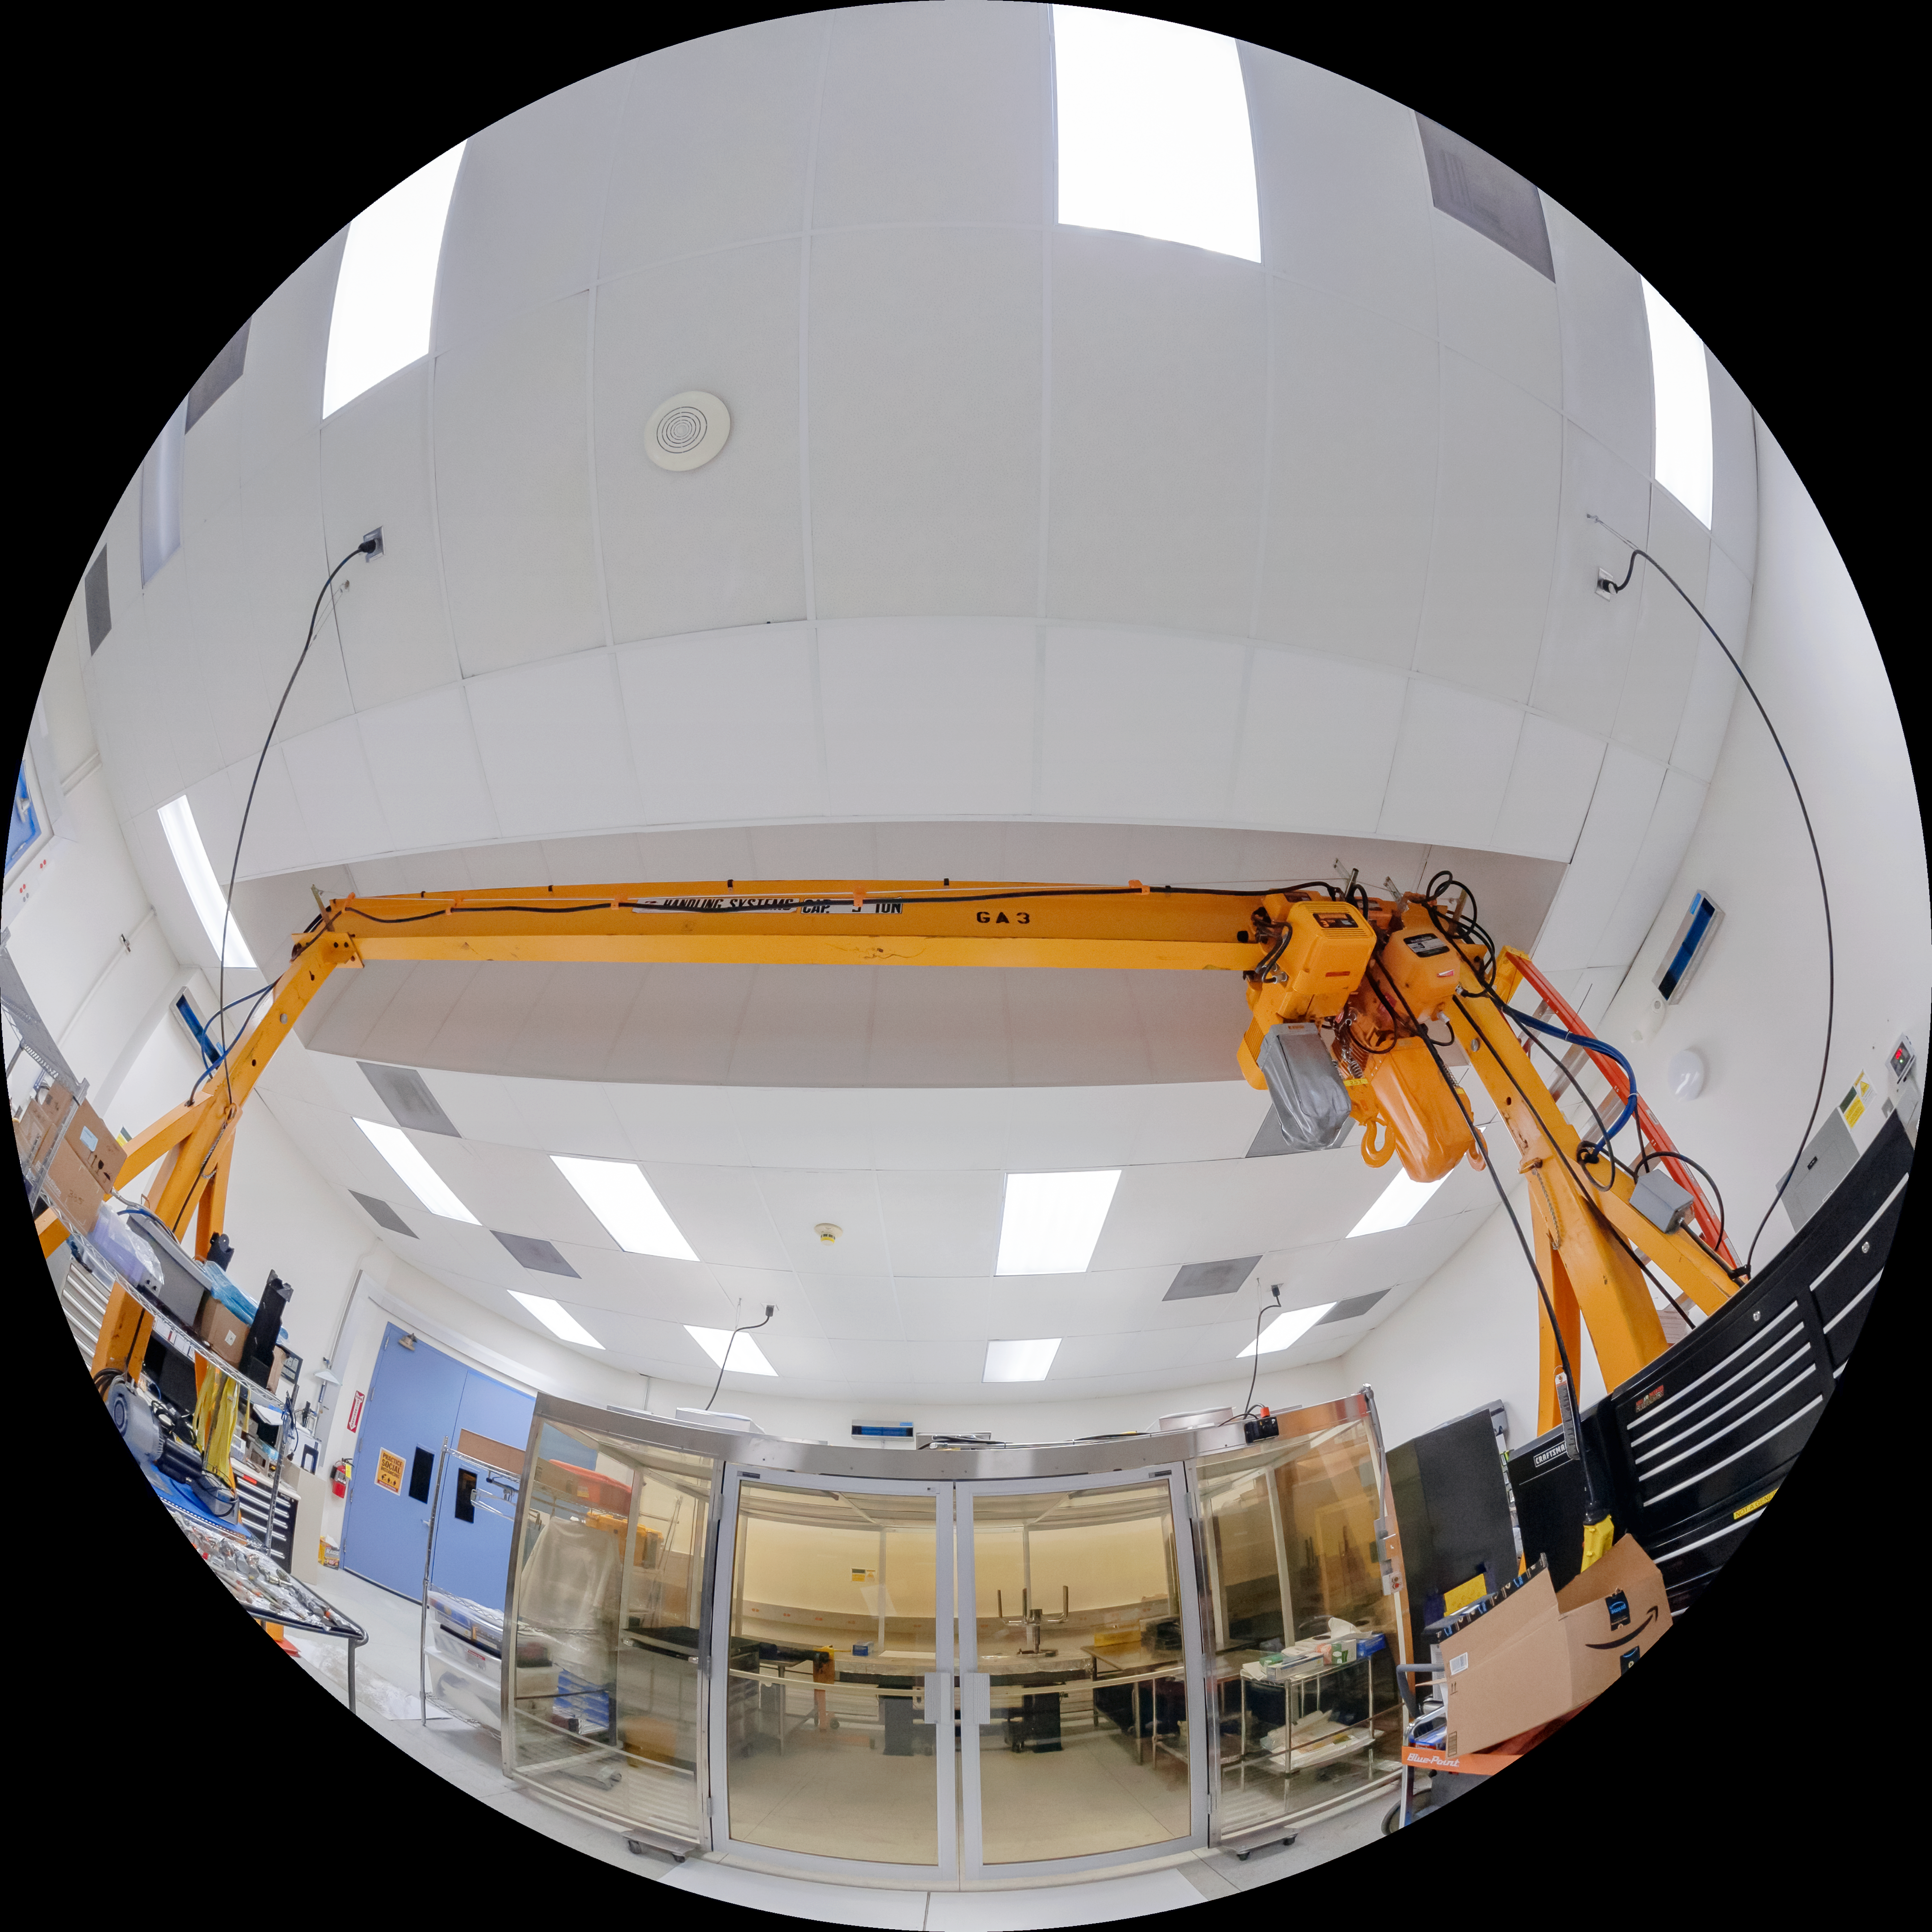

Gemini North Instrument Lab

The instrument lab at Gemini North, one half of the International Gemini Observatory, operated by NSF NOIRLab.

Credit: International Gemini Observatory/NOIRLab/NSF/AURA